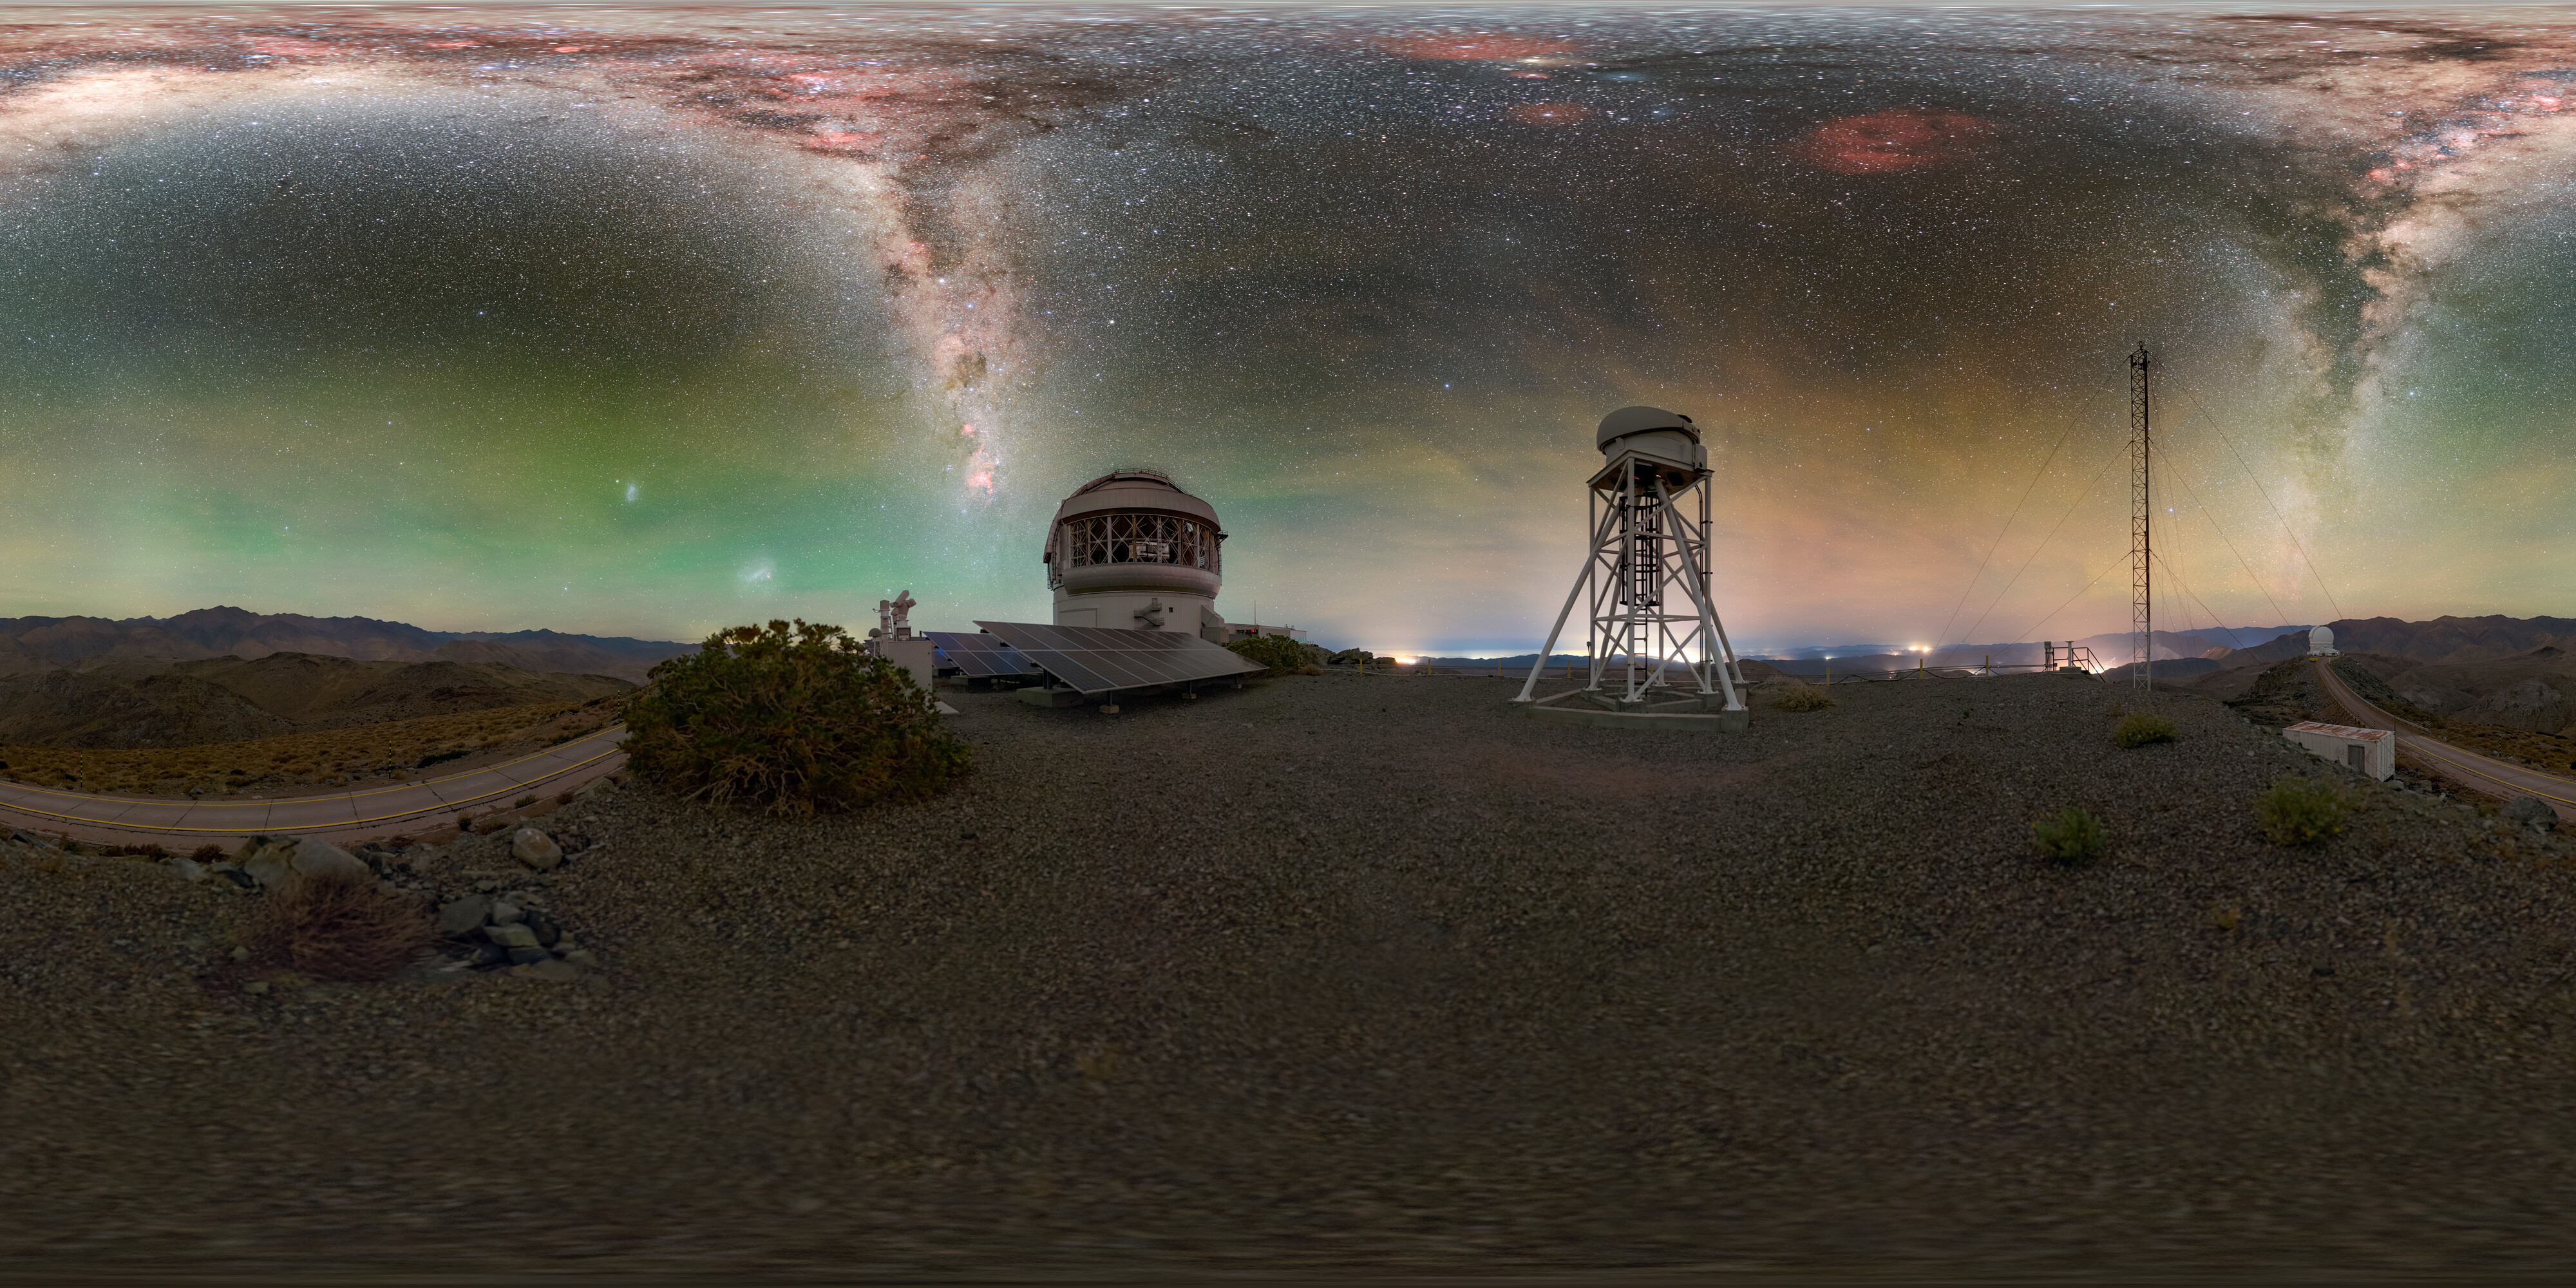

Catching Light Day and Night (360 Panorama)

Gemini South, one half of the International Gemini Observatory, supported in part by the U.S. National Science Foundation (NSF) and operated by NSF NOIRLab, is captured here along with some of its 668 solar panels and the assistive DIMM3 seeing monitor.

A cropped version of this image was featured as a NOIRLab Image of the Week. You can also find this image in a fulldome format.

Petr Horálek, the photographer, is a NOIRLab Audiovisual Ambassador.

Credit: International Gemini Observatory/NOIRLab/NSF/AURA/P. Horálek (Institute of Physics in Opava)